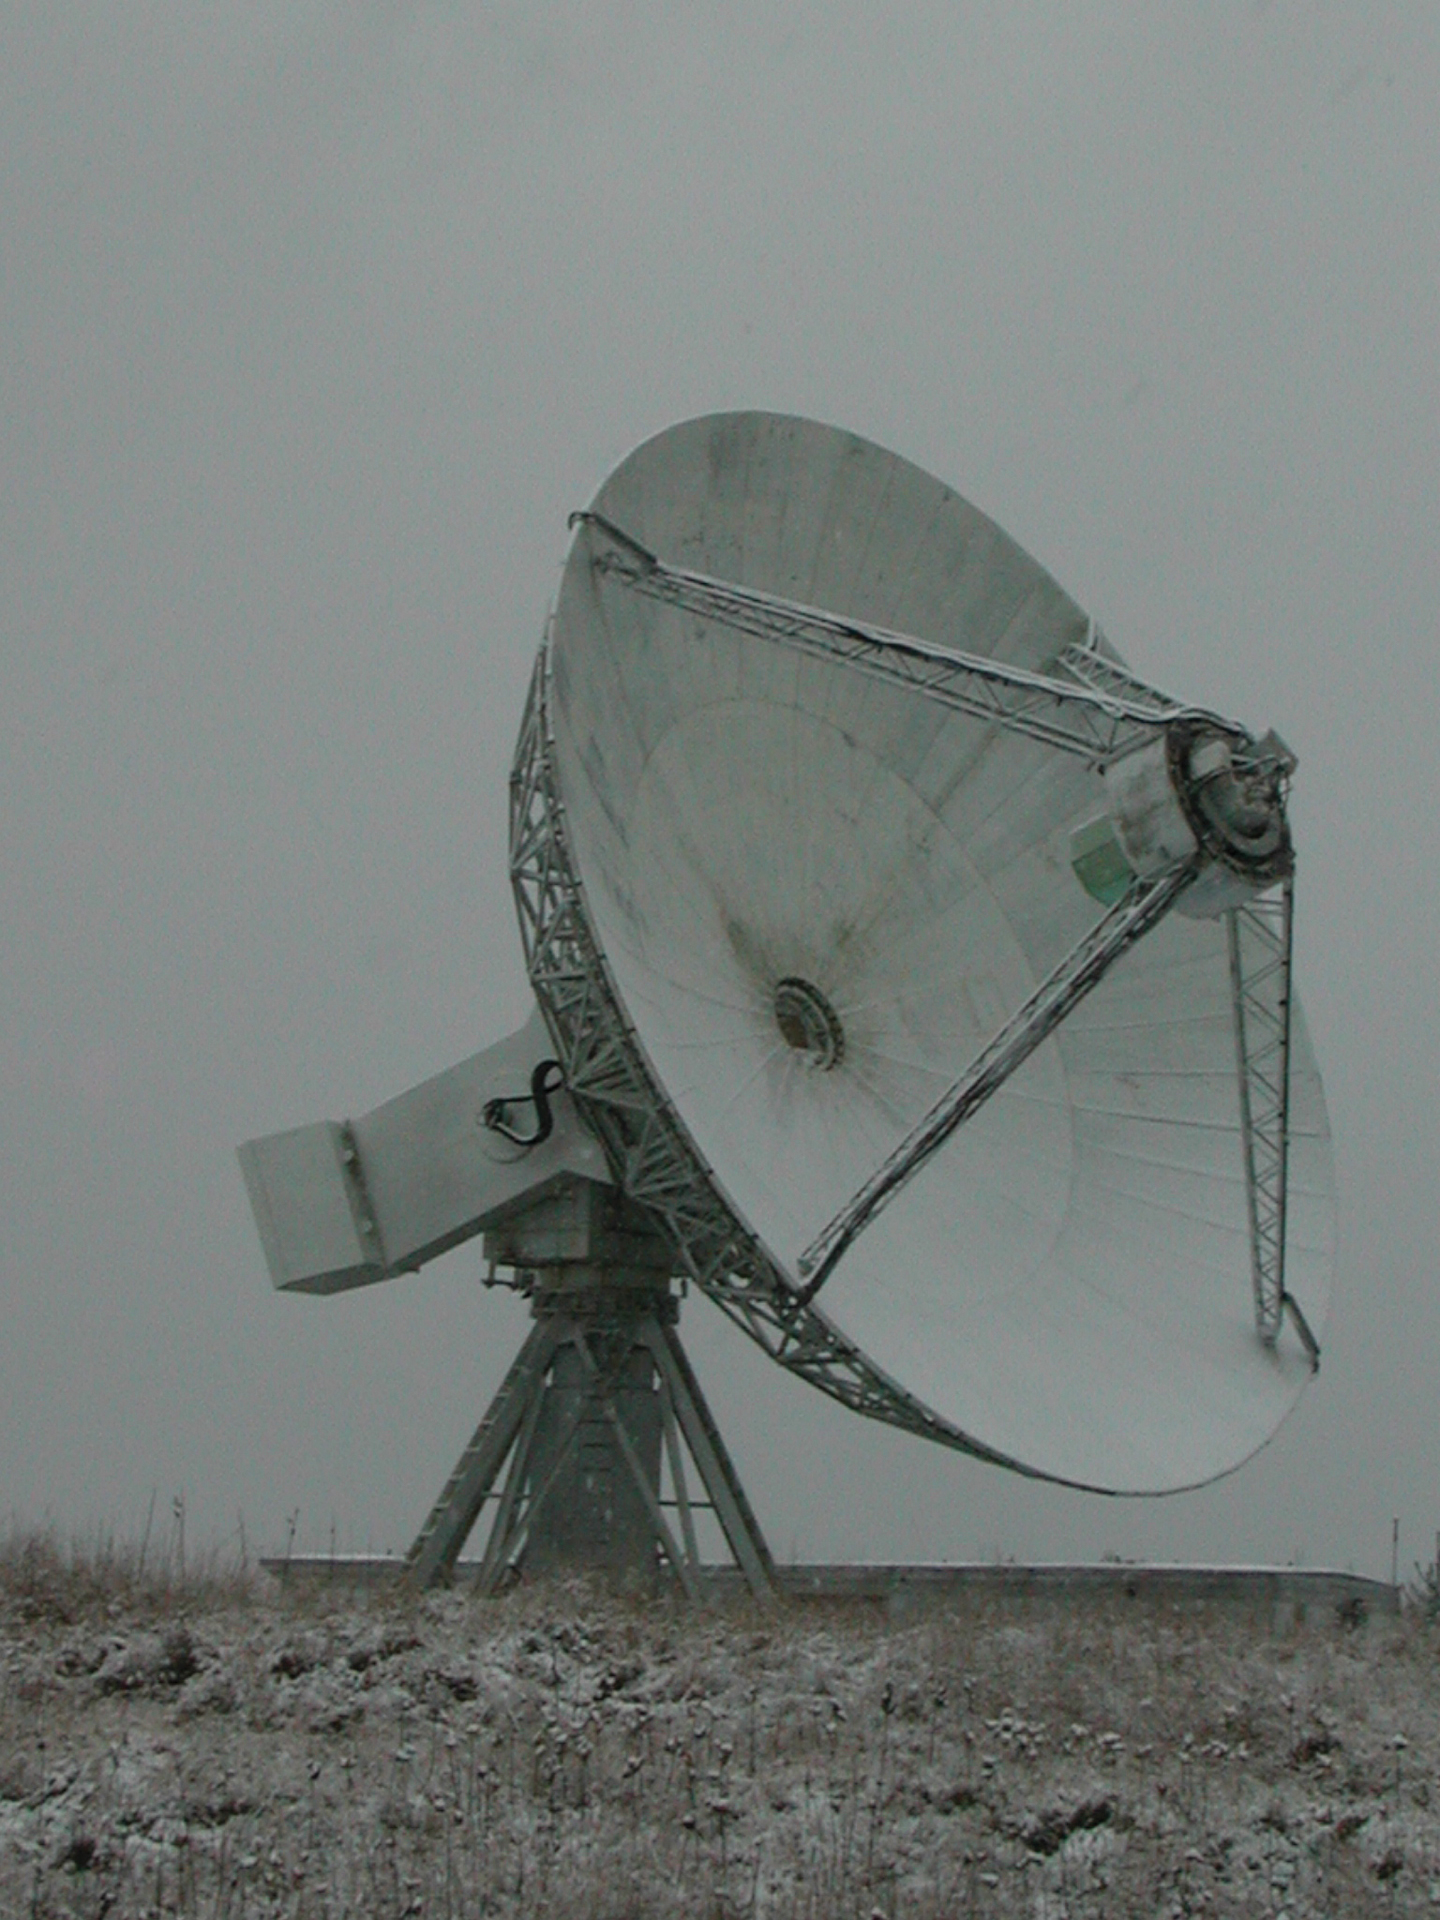

Fog Over the 45-foot

Credit: NRAO/AUI/NSF